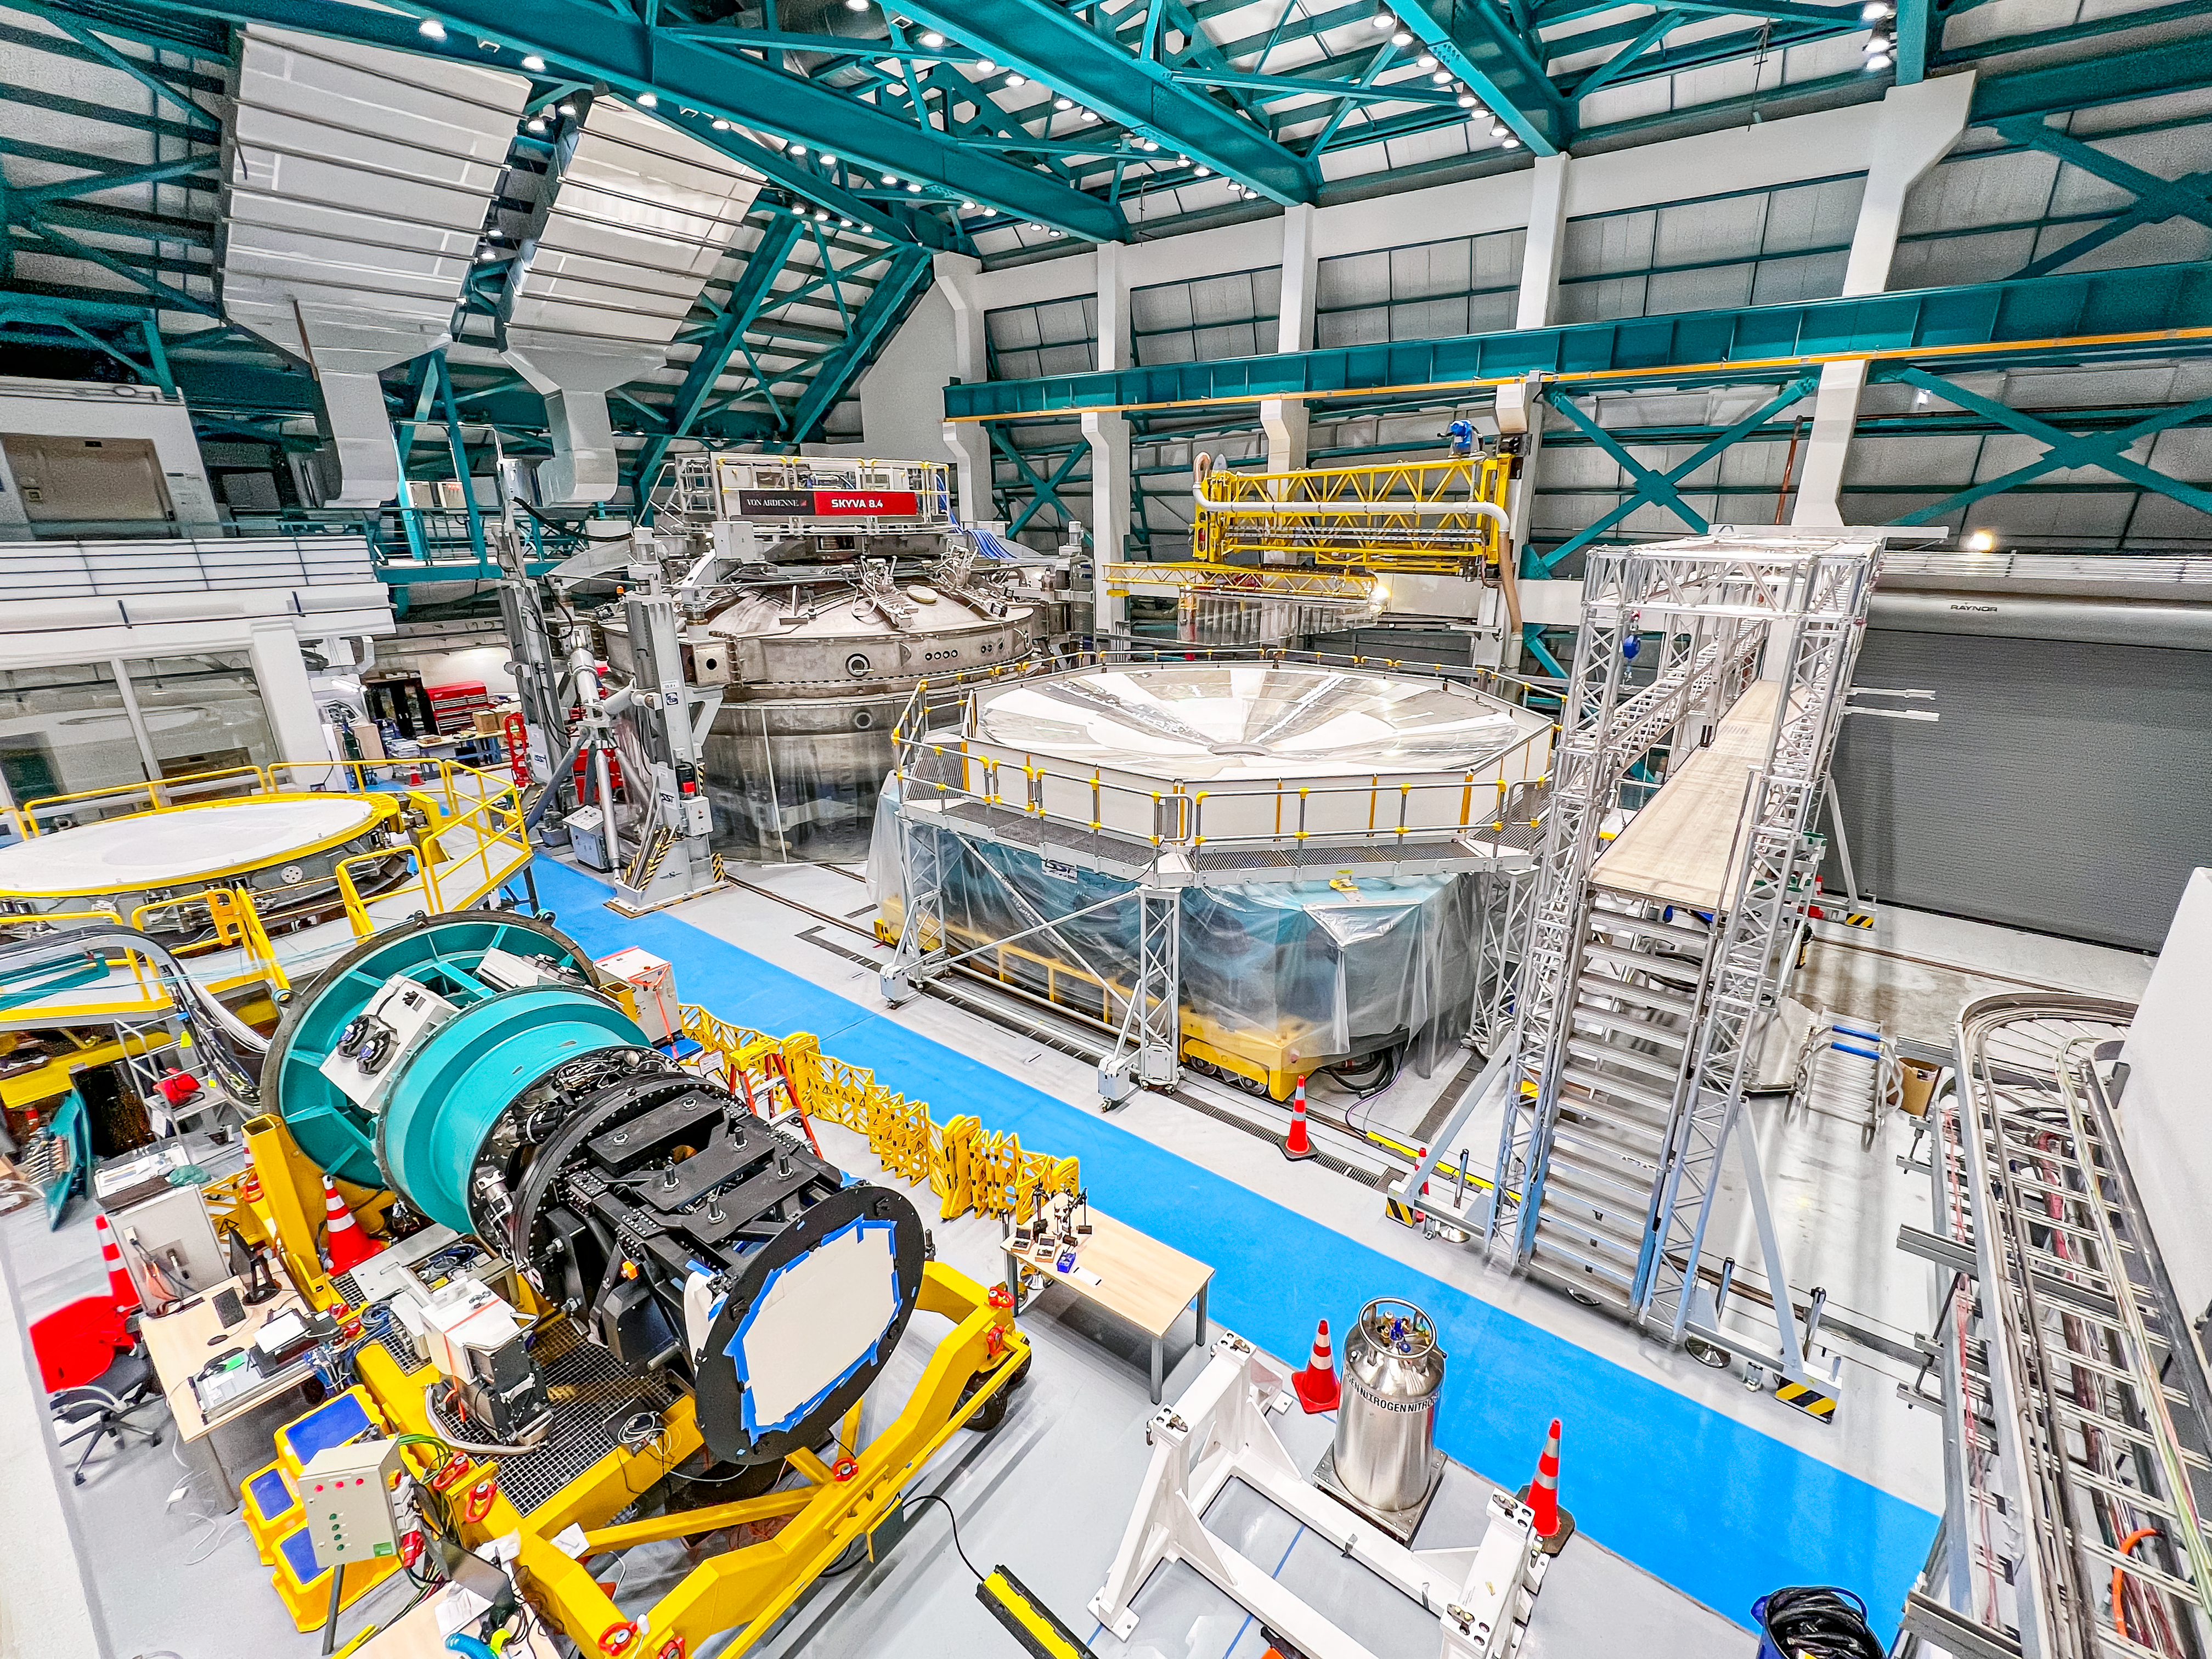

Maintenance Hall

Wide view of the integration maintenance hall at NSF–DOE Vera C. Rubin Observatory.

Credit: RubinObs/NOIRLab/SLAC/NSF/DOE/AURA/H. Stockebrand